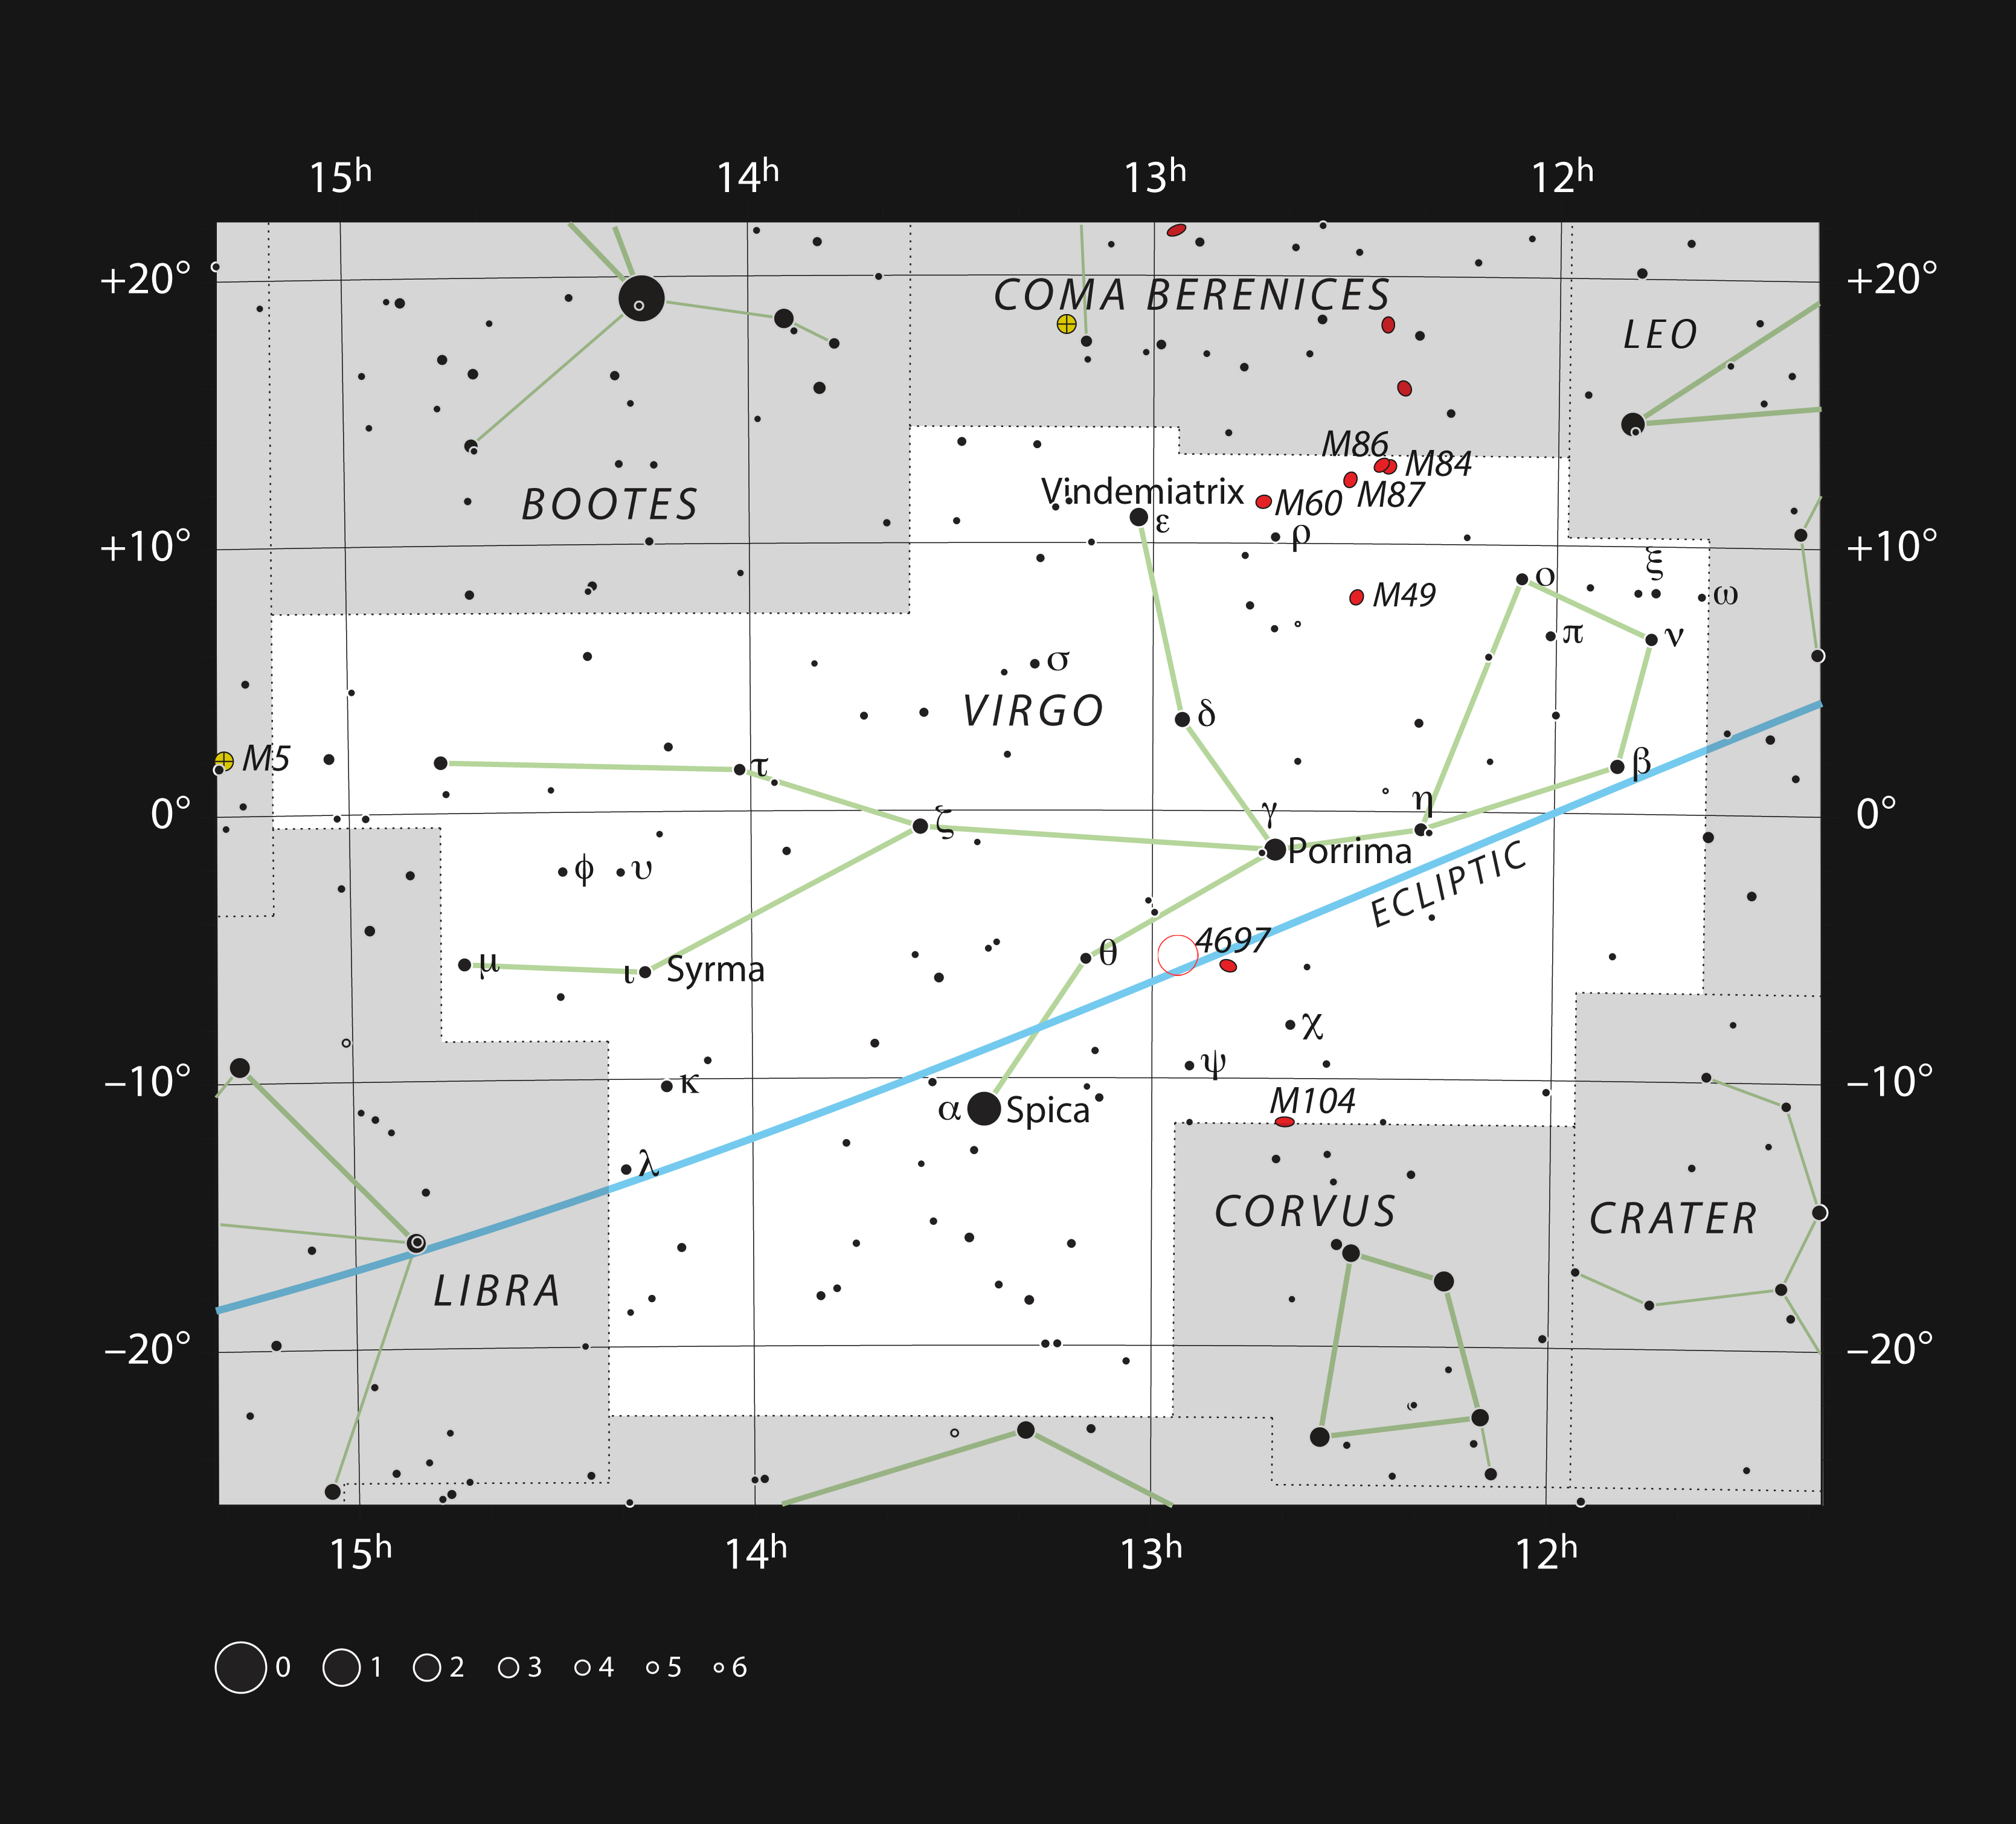

Position of the quasar 3C 279 in the constellation of Virgo

This map shows the position of the quasar 3C 279 — marked with an open red circle — in the constellation of Virgo (The Maiden).

Credit: ESO, IAU and Sky & Telescope